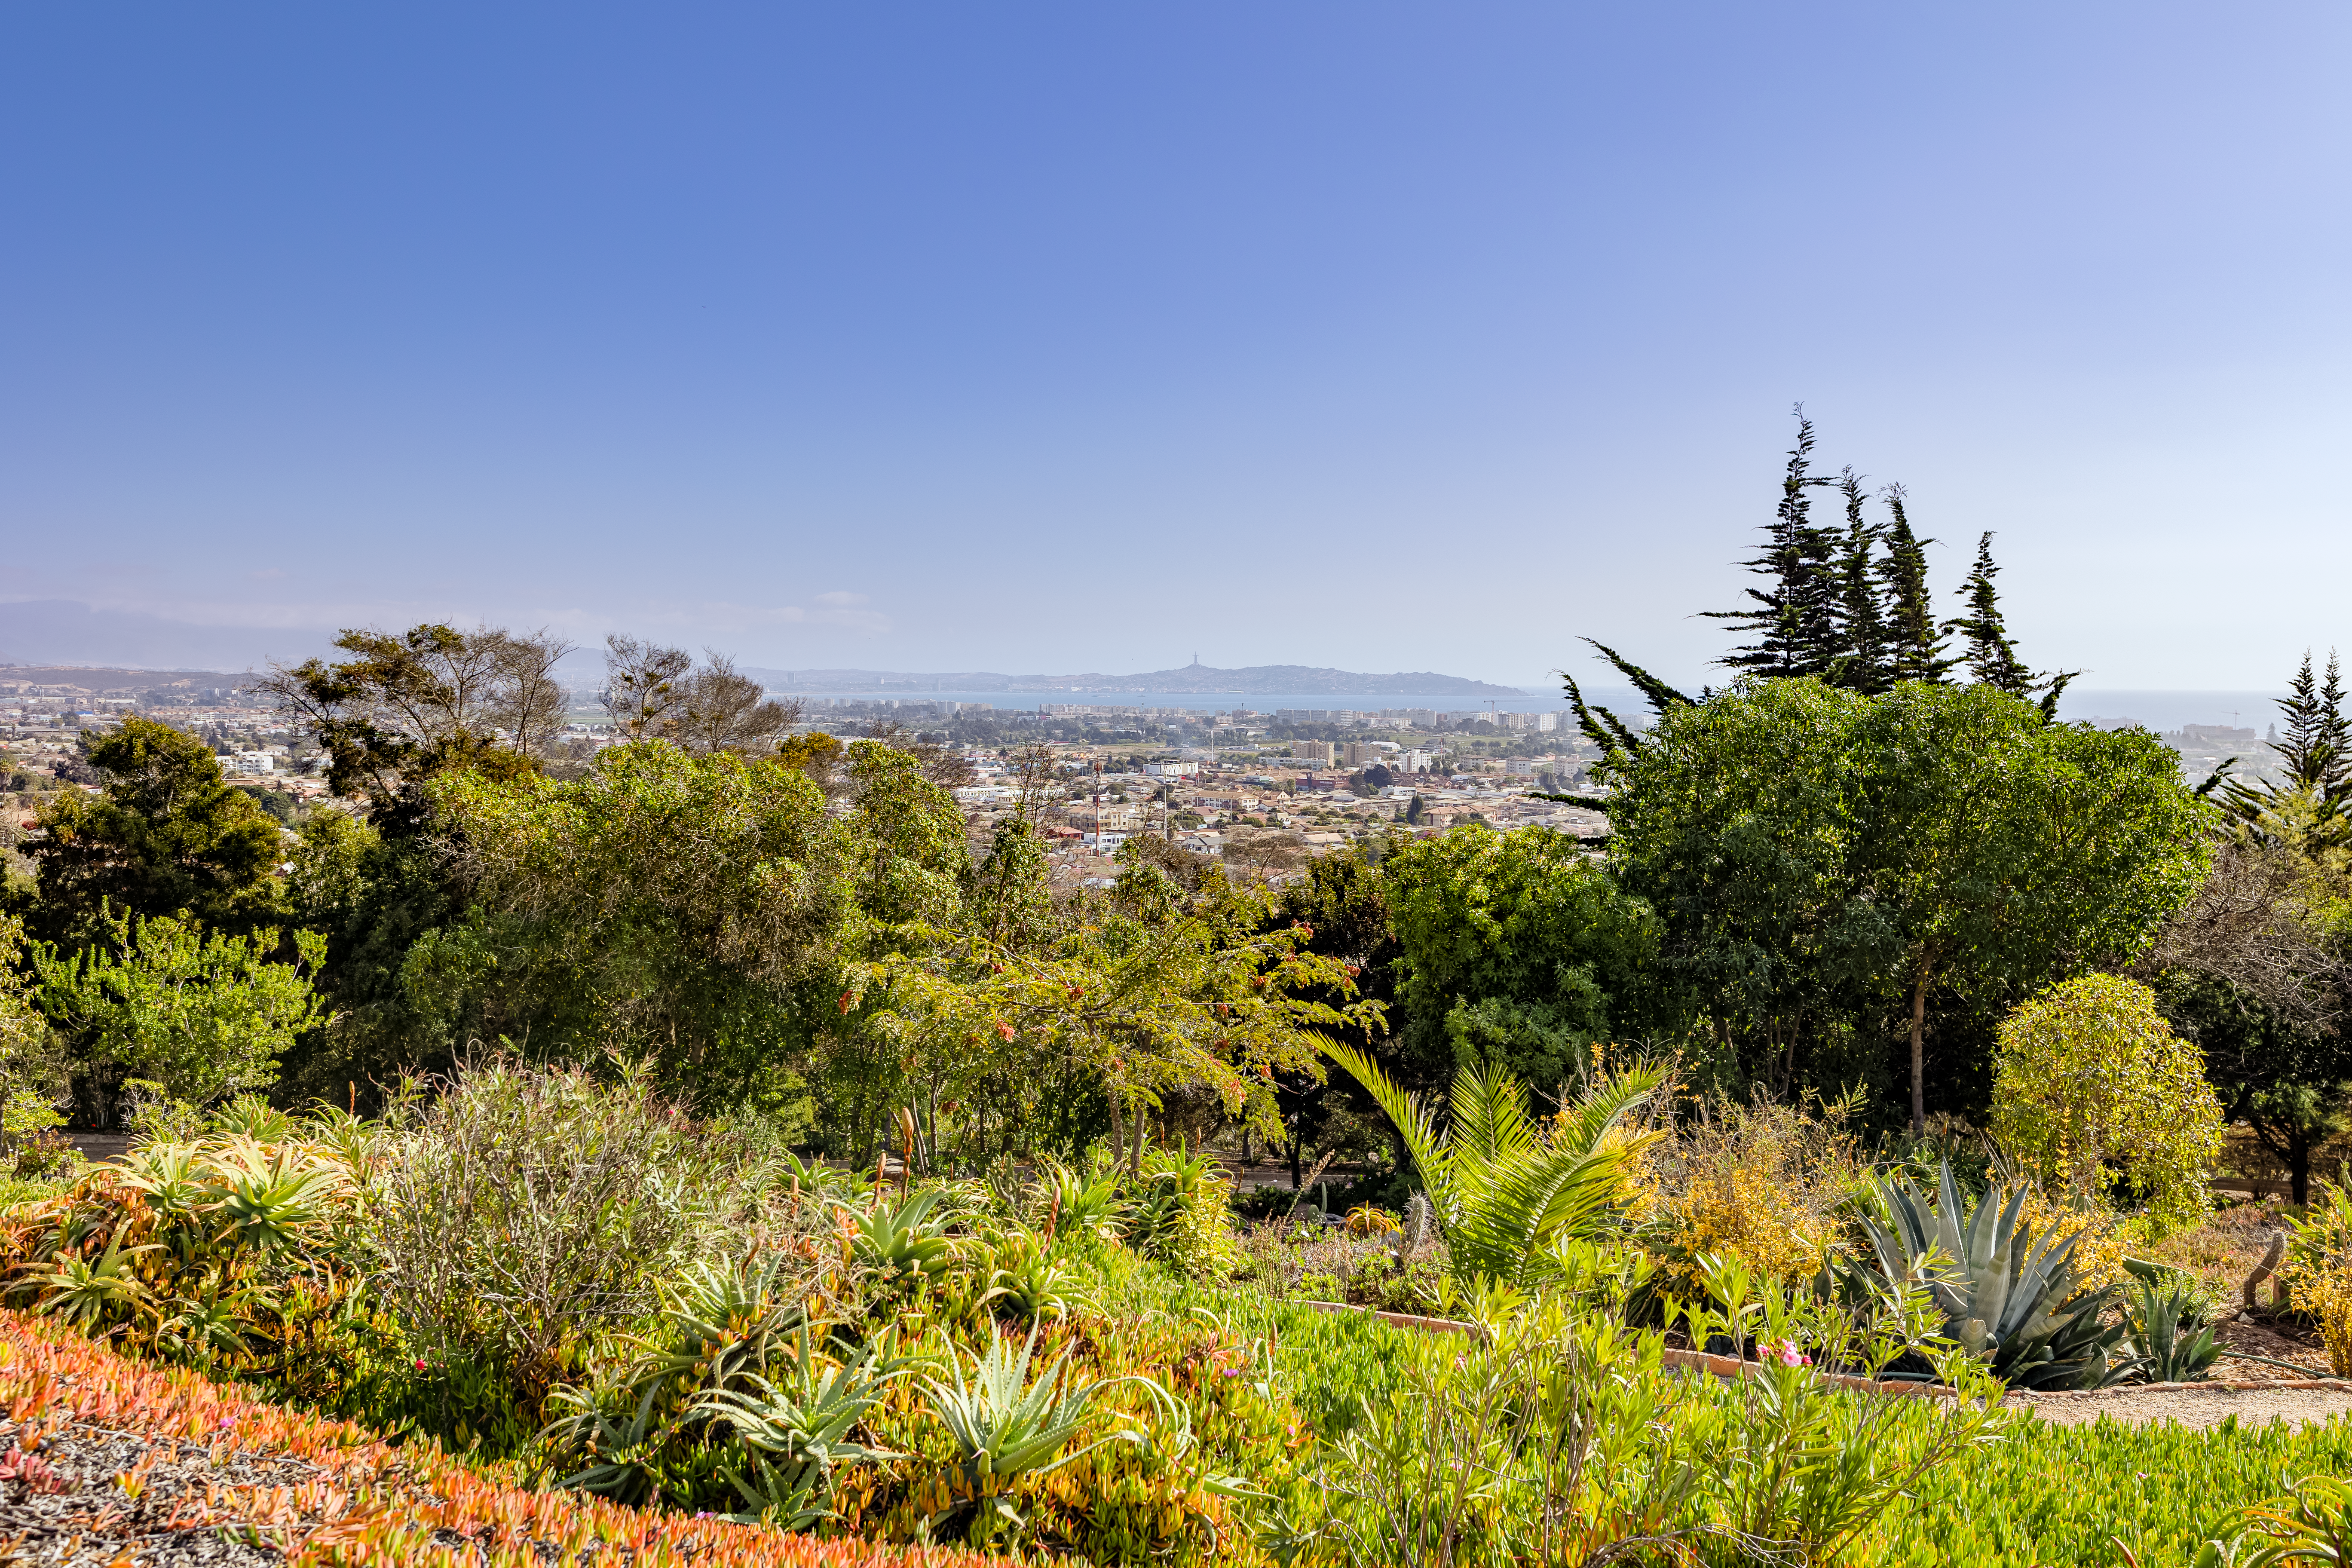

Outside AURA Recinto

The lush greenery outside AURA Recinto in La Serena, Chile.

Credit: NOIRLab/NSF/AURA/T. Slovinský